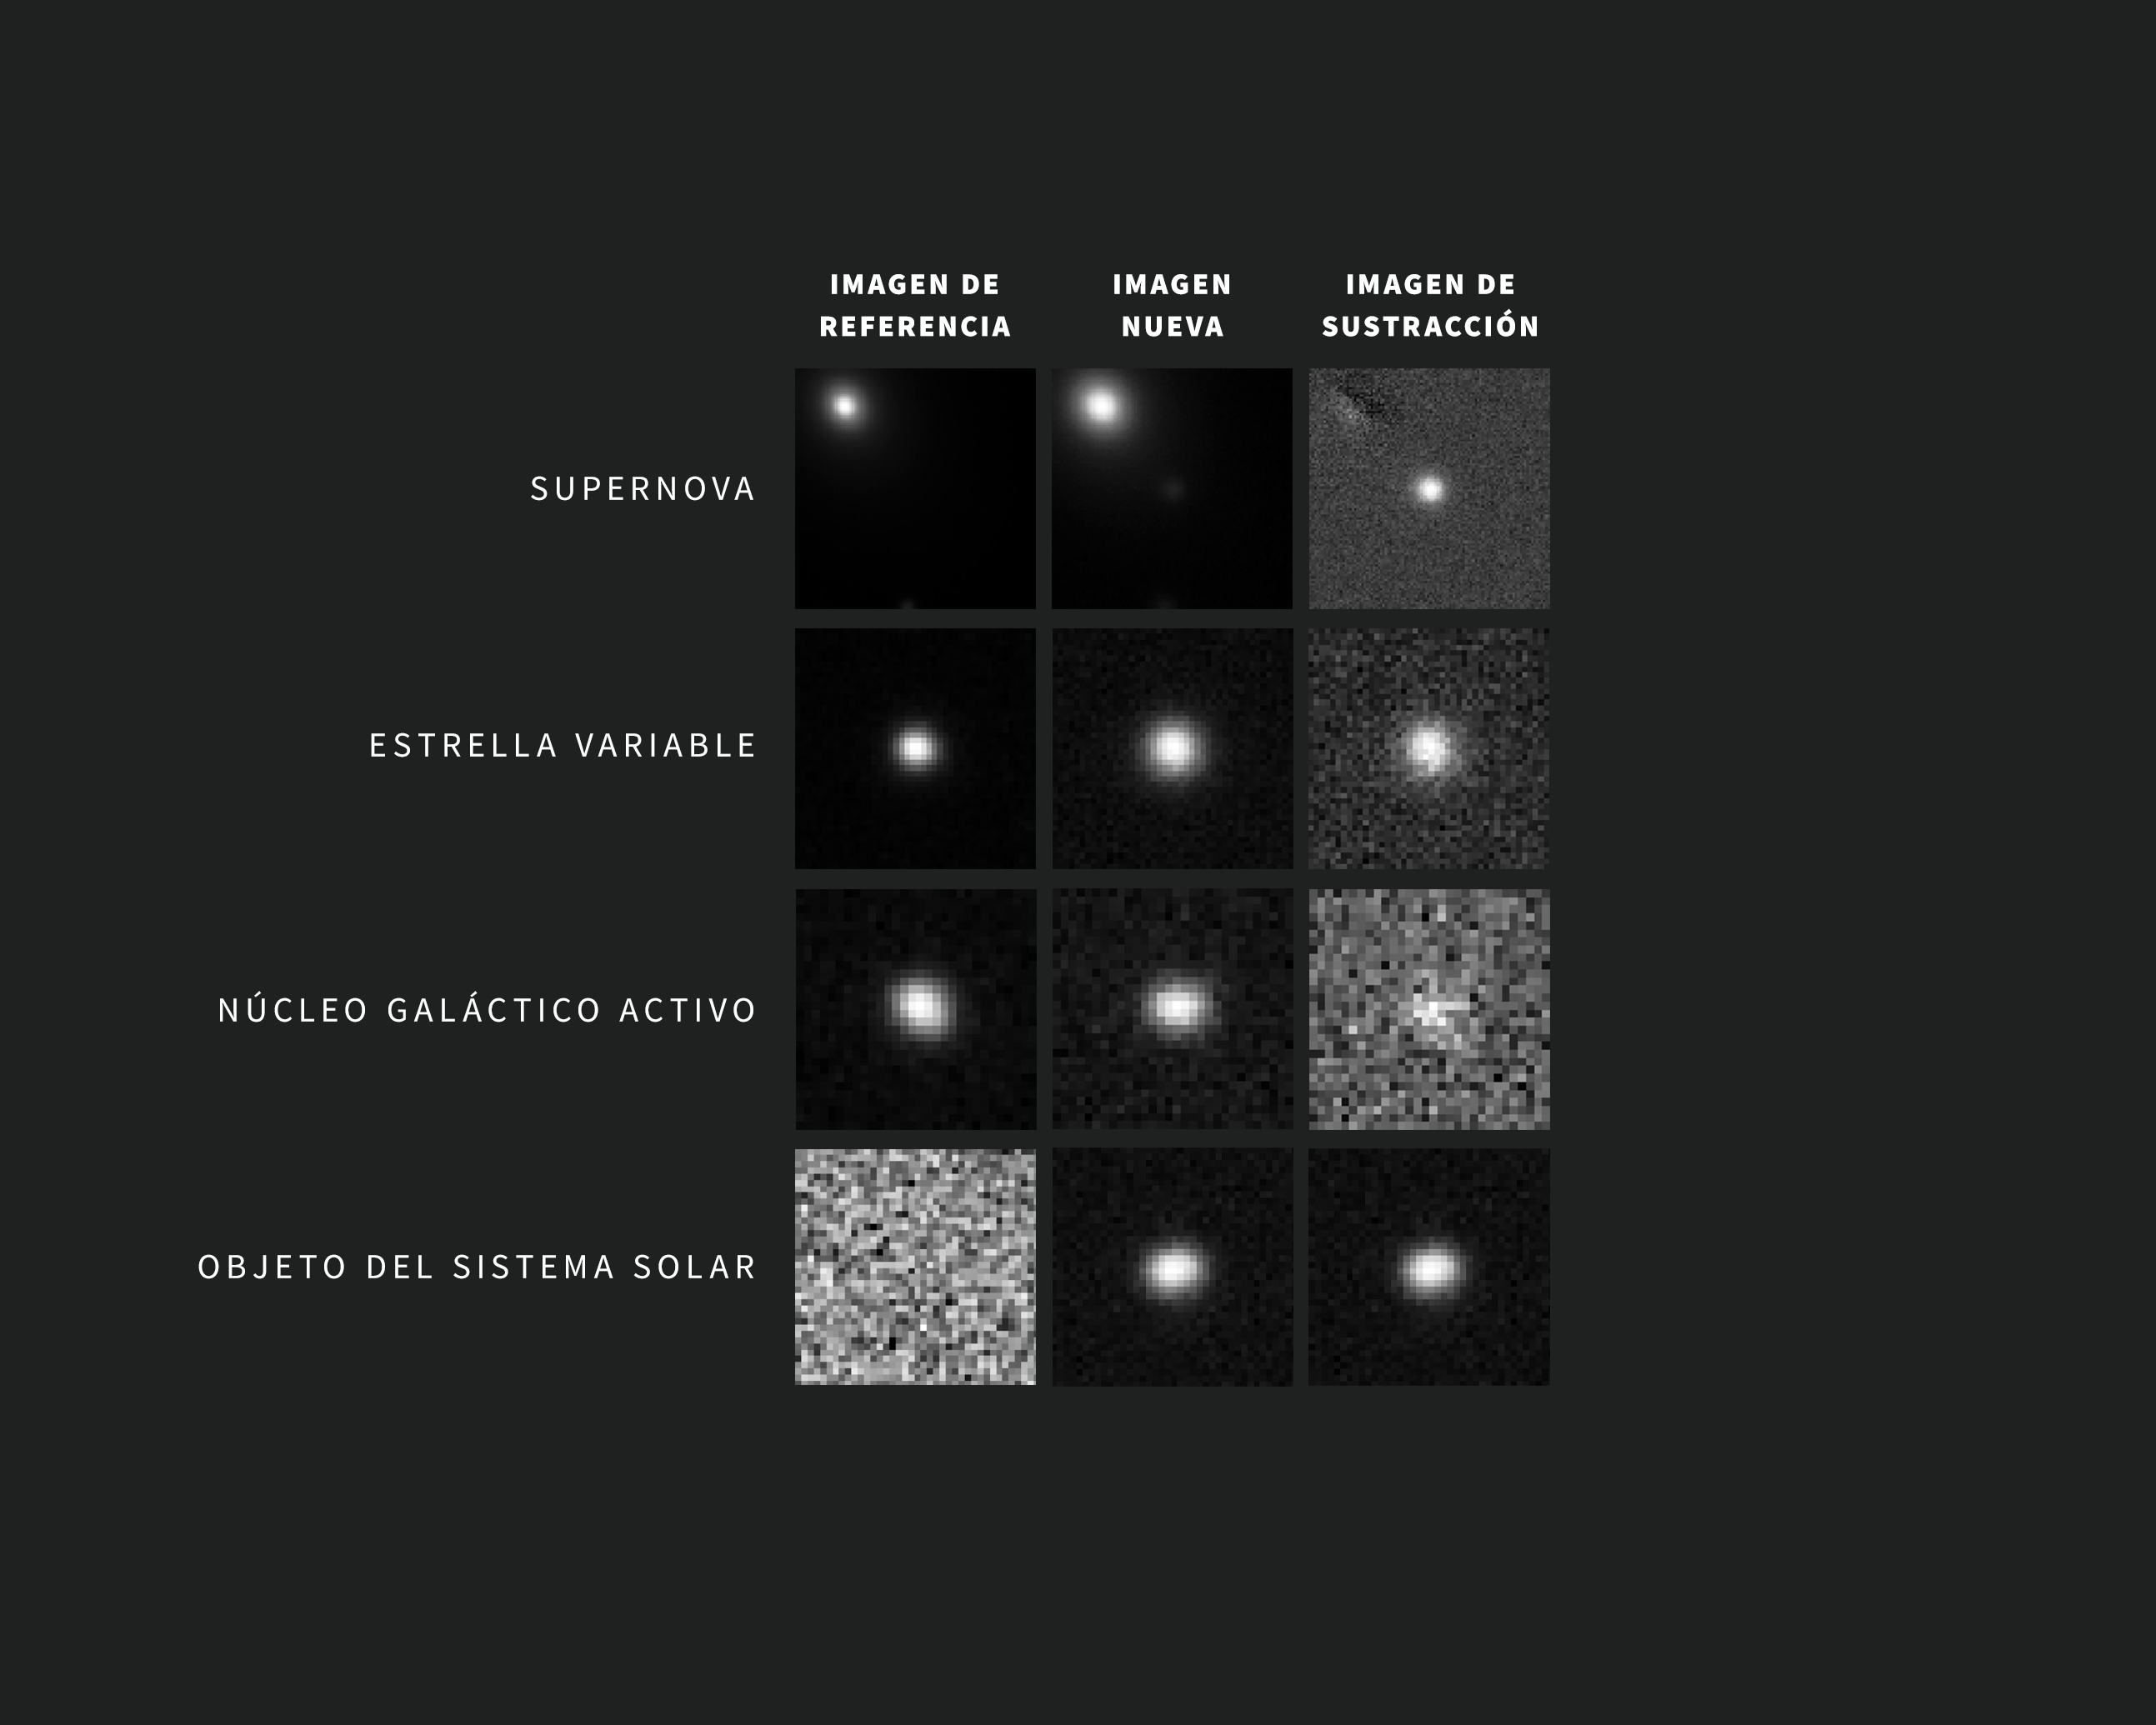

Capturando el cosmos cambiante: Ejemplos de Alertas del Observatorio Rubin de NSF–DOE

A medida que se toman nuevas imágenes, el sofisticado software del Observatorio Rubin compara automáticamente cada una de ellas con una imagen de referencia. La imagen de referencia, creada a partir de la combinación de imágenes anteriores tomadas por Rubin de la misma zona y con el mismo filtro, se resta de la nueva imagen, dejando solo los cambios. Cada cambio activa una alerta a los pocos minutos de capturar la imagen. La gran mayoría de estas alertas son supernovas, estrellas variables, núcleos galácticos activos y objetos del Sistema Solar, como asteroides.

Las pequeñas imágenes individuales que se muestran arriba, llamadas recortes, están centradas en objetos observados por Rubin que cambiaron de brillo entre una observación y otra. Las imágenes se tomaron durante la puesta en servicio con la Cámara LSST. Para cada una de estas alertas de ejemplo, la imagen de la izquierda corresponde a la imagen de referencia, la del centro muestra la nueva imagen y la de la derecha muestra la imagen restada, o de sustracción. El objeto de interés para una alerta concreta está centrado en las imágenes. En el caso de la supernova que se muestra en la fila de arriba, los puntos brillantes en la esquina superior izquierda de las imágenes de referencia y de la nueva imagen corresponden al centro de la galaxia anfitriona de la supernova. La supernova en sí, que no se ve en la imagen de referencia, se revela con claridad en el centro de la imagen de sustracción.

Credit: Observatorio Vera C. Rubin de NSF-DOE/NOIRLab/SLAC/AURA Agradecimientos: Las imágenes de alerta con clasificaciones fueron proporcionadas por ALeRCE y Lasair.